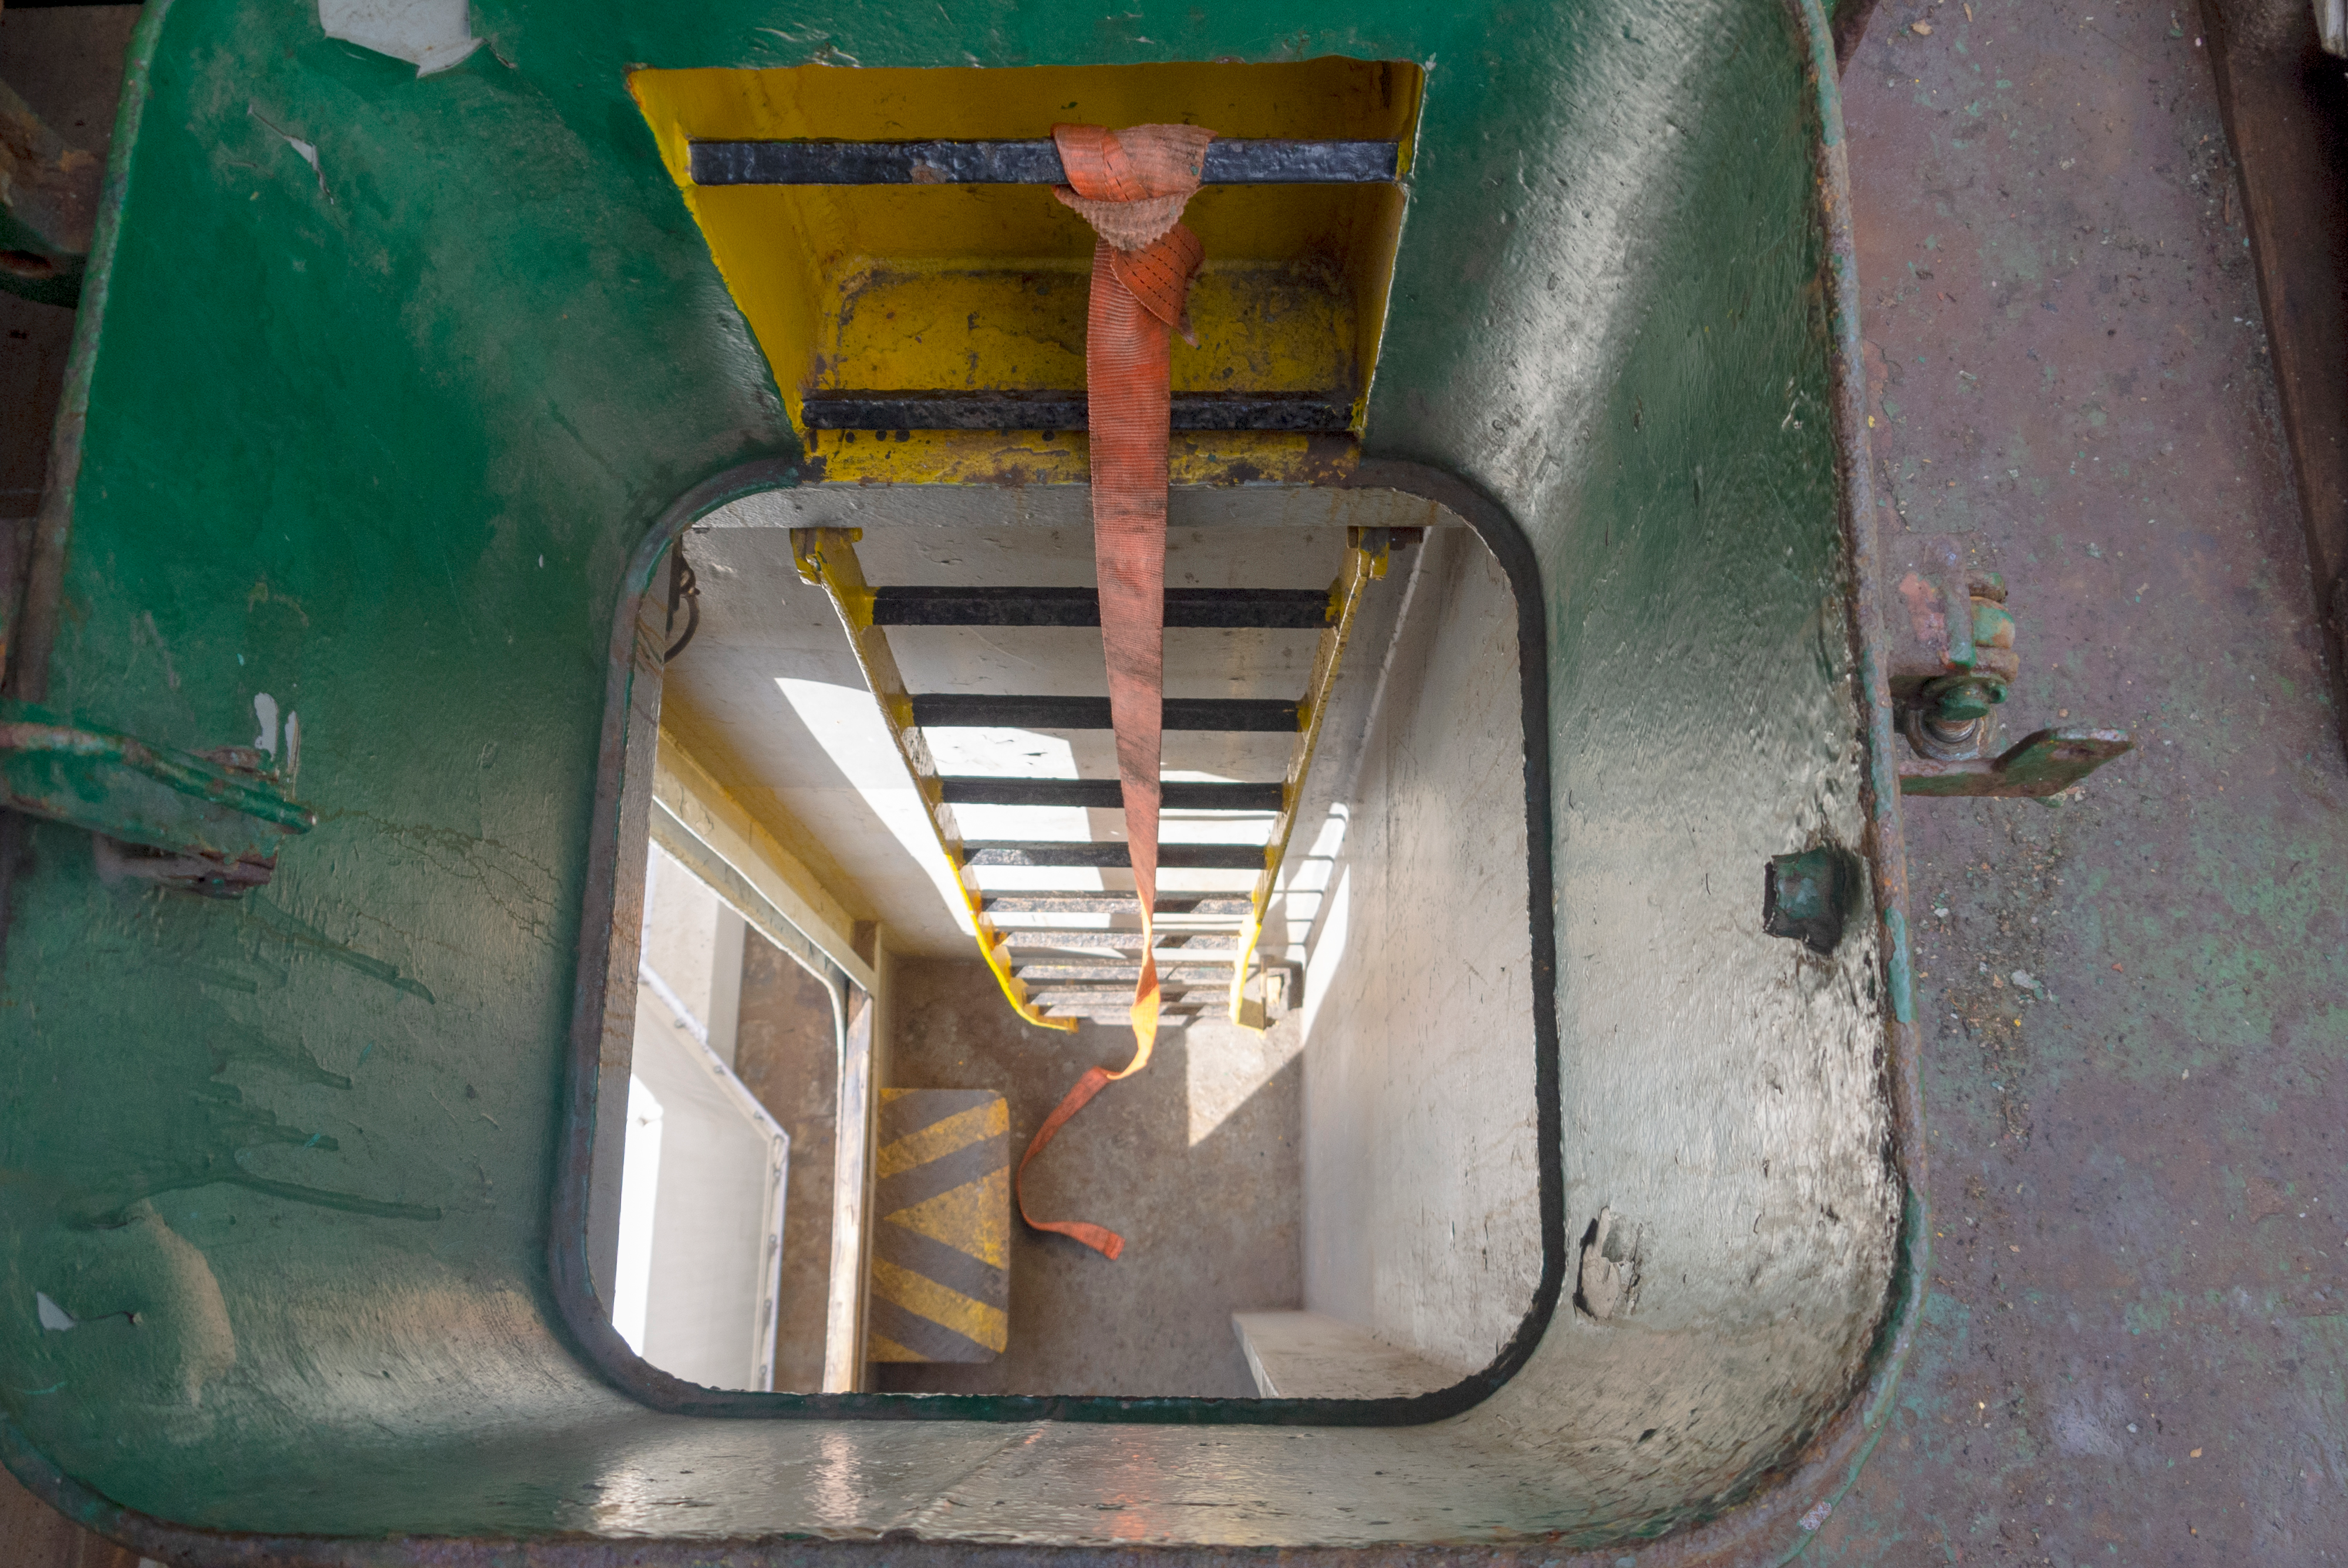

M1M3 Arrival in Chile

M1M3 arrival in Chile, transported each night closer to the summit.

Credit: Rubin Observatory/NSF/AURA